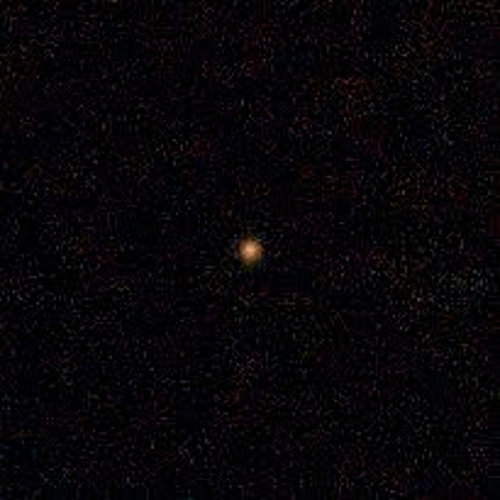

First Known Interstellar Visitor is an “Oddball”

Gemini South telescope color composite image of ‘Oumuamua (center). This composite was produced by combining 192 images obtained through three visible and two near-infrared filters totaling 1.6 hours of integration on October 27 at the Gemini South telescope. Processing removes the background stars. The field of view represents a patch of sky 5,000 km (~3,100 miles) on a side at the distance of ‘Oumuamua. Visible colors for the image were assigned to each filter as follows: g (398-552 nm) = blue r (562-692 nm) = green i (706-850 nm) = yellow z (830-925 nm) = orange Y (970-1070 nm) = red While assigning visible colors to filtered images is somewhat subjective, the resulting color of ‘Oumuamua is similar to the hue of Saturn’s moon Iapetus in optical light and possibly indicates a similar composition (a combination of minerals, carbon, iron, and organic compounds). Color composite produced by Travis Rector, University of Alaska Anchorage, using Gemini South GMOS data from Meech et. al.

Credit: Gemini Observatory/AURA/NSF